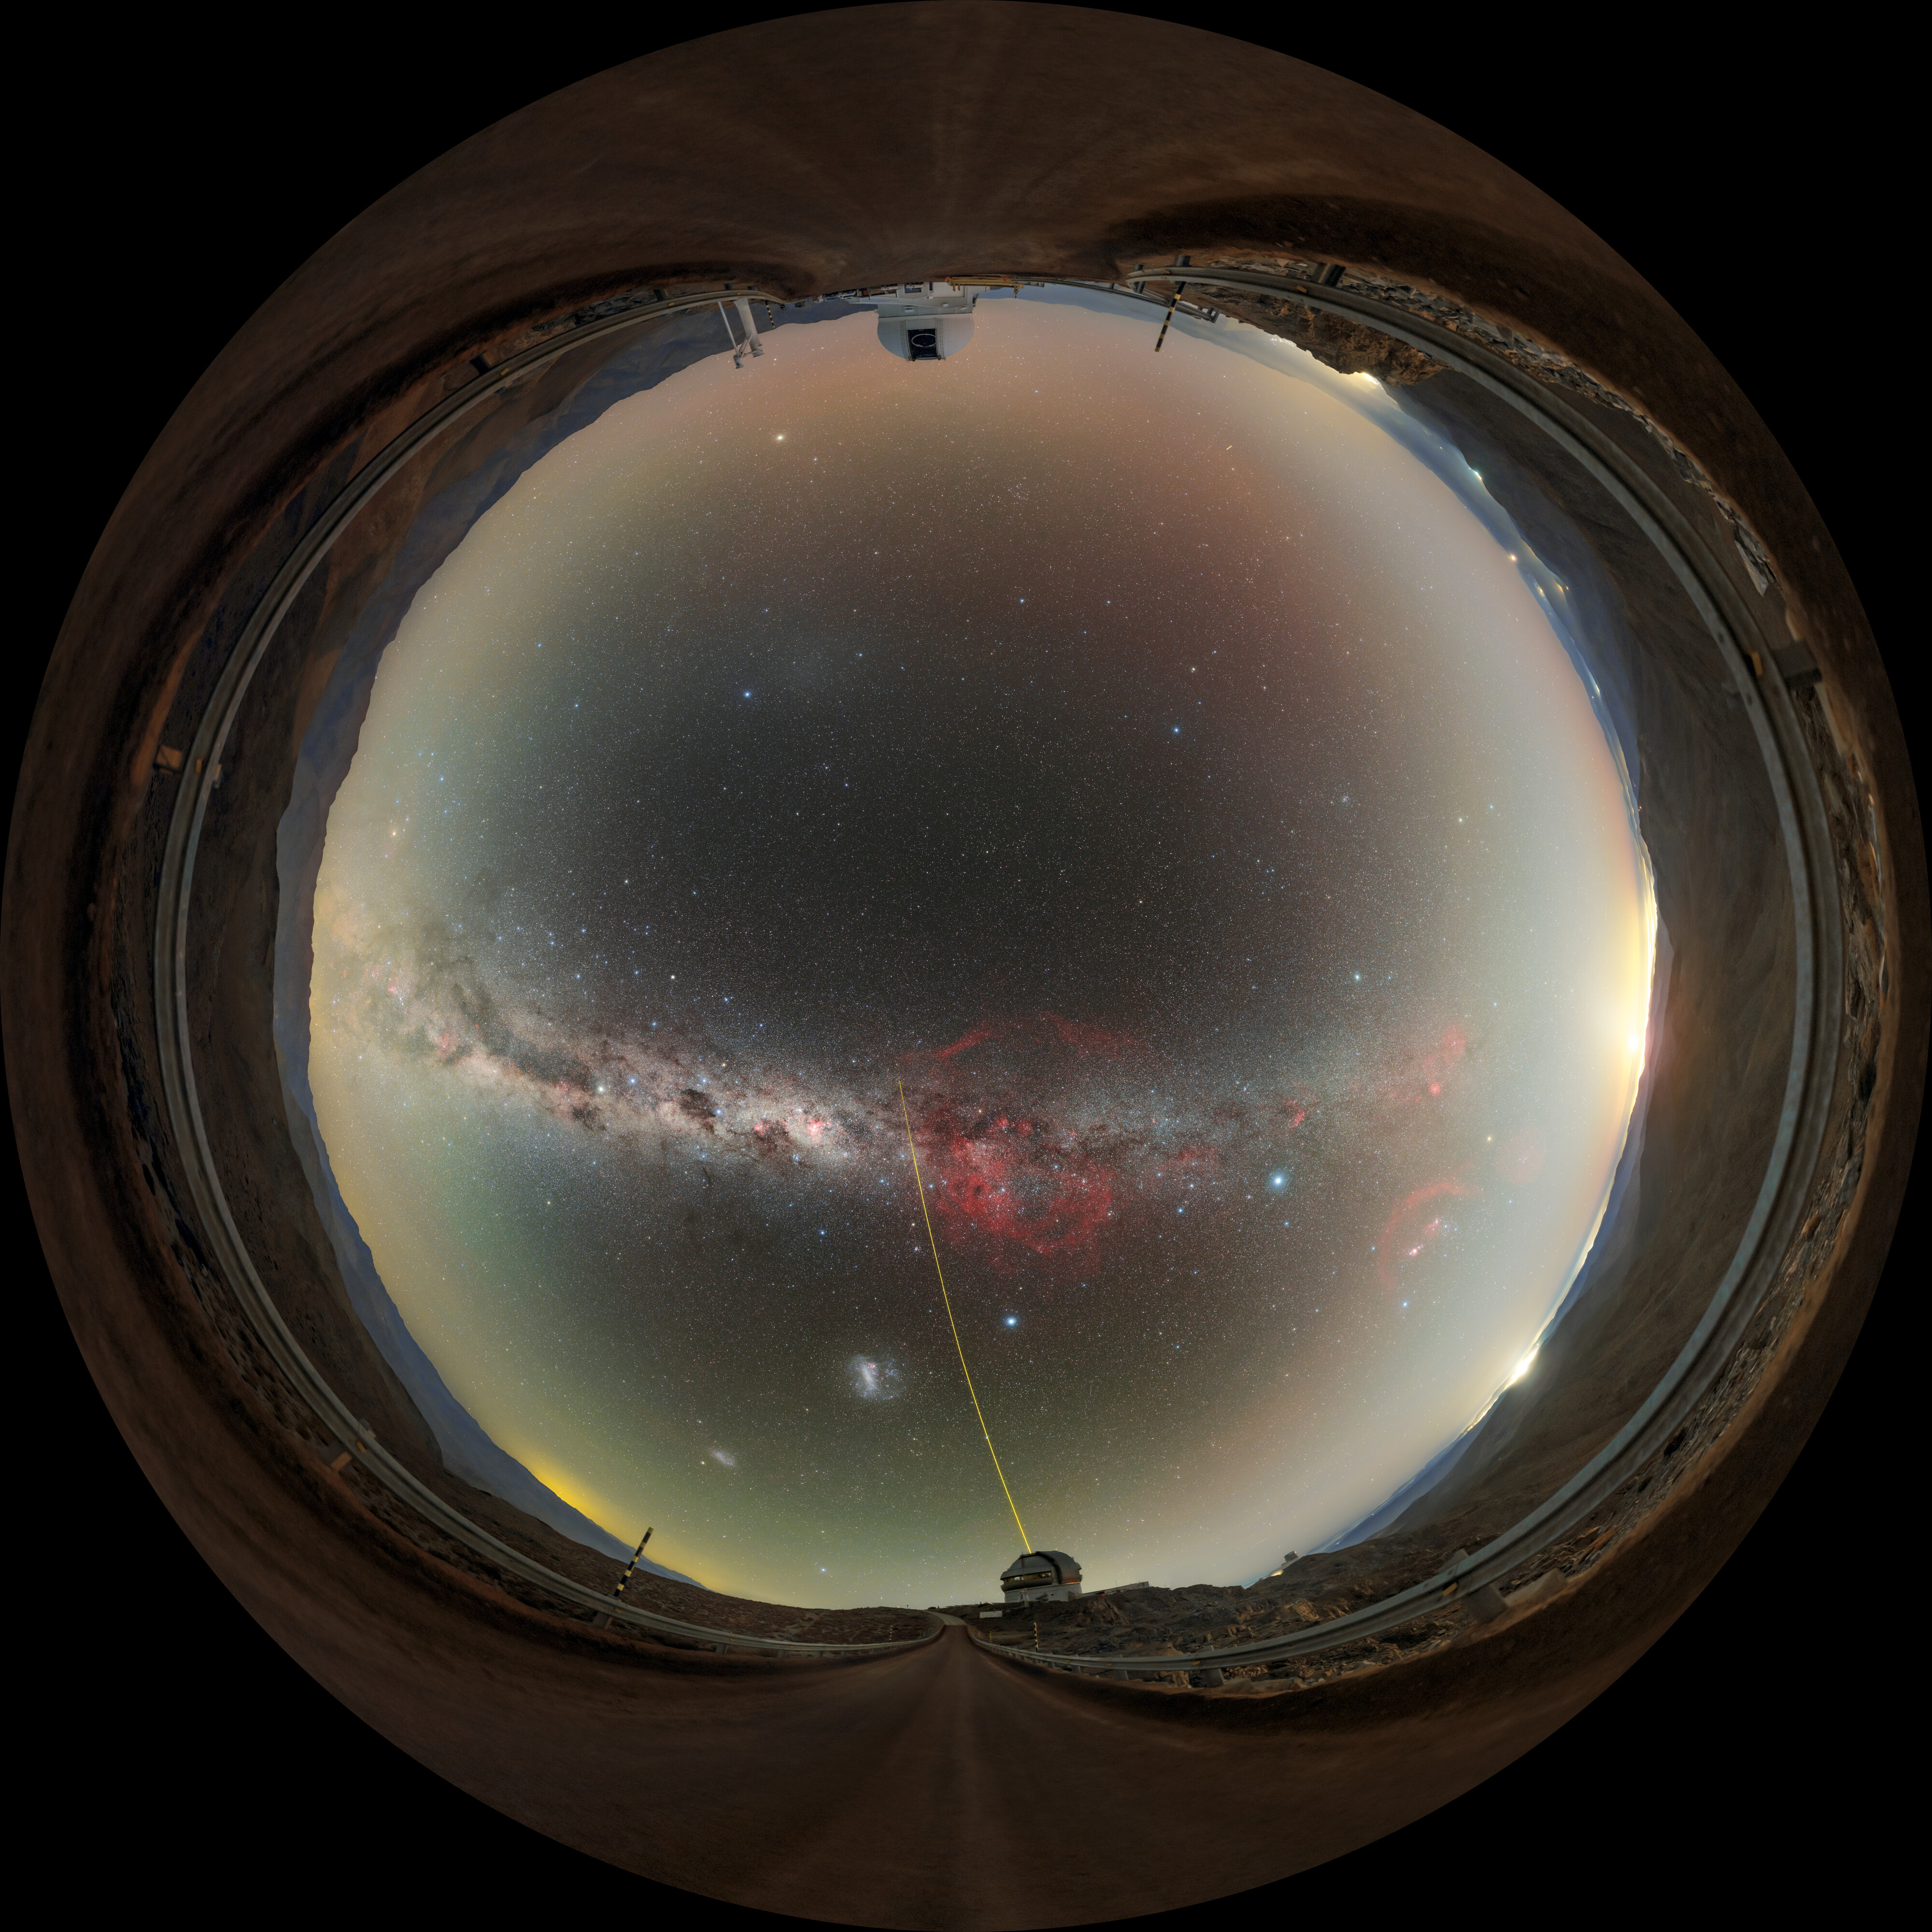

Cerro Pachón at Night Fulldome

A fulldome image of Gemini South and the SOAR telescope on Cerro Pachón, illuminated by the Milky Way's glow, in Chile. Gemini South can be seen projecting a laser guide star (LGS) into the night sky.

A 360 panorama version of the image can be viewed here.

Credit: International Gemini Observatory/NOIRLab/NSF/AURA/P. Horálek